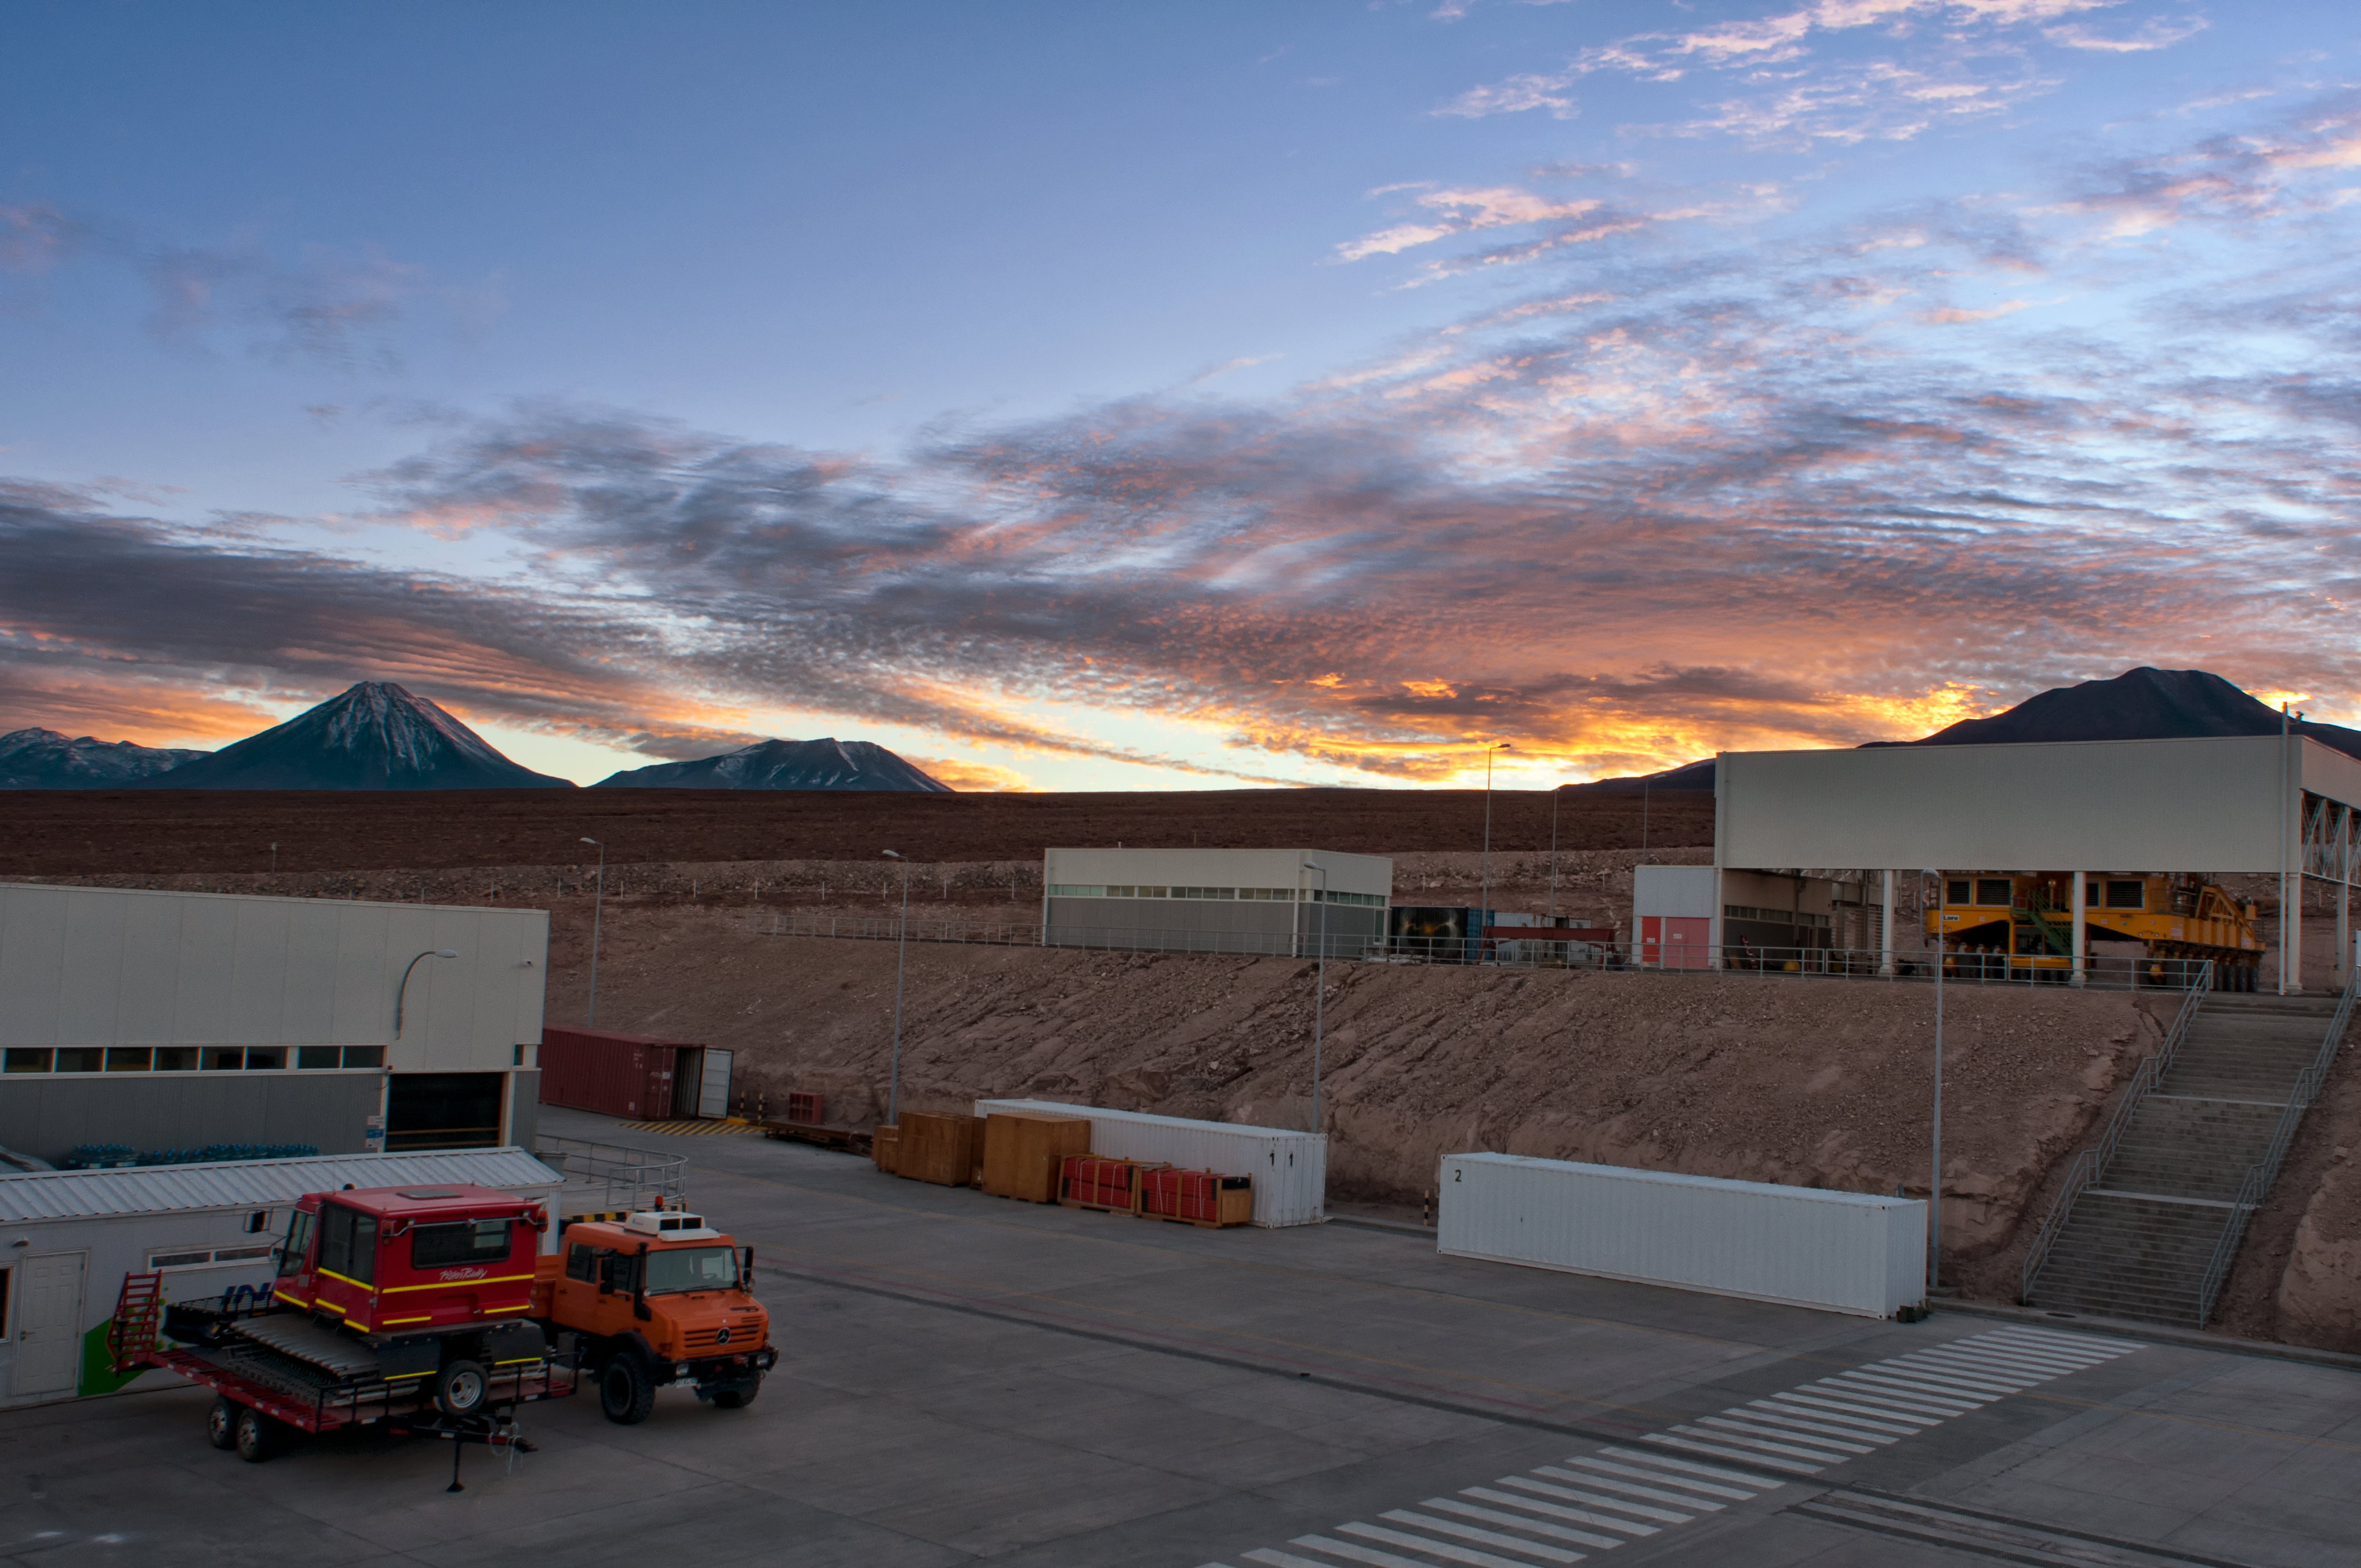

Sunrise at the ALMA OSF

ALMA, the Atacama Large Millimeter/submillimeter Array, is situated on the 5000-metre-high Chajnantor plateau. Such a high altitude is necessary for ALMA’s array of antennae, but the lack of oxygen makes the site itself a very uncomfortable place for people to work. For this reason, as much of the scientific and technical work as possible takes place at the Operations Support Facility (OSF), which is 2100 metres lower in altitude. The OSF is pictured here at sunrise.

Credit: S. Otarola/ESO